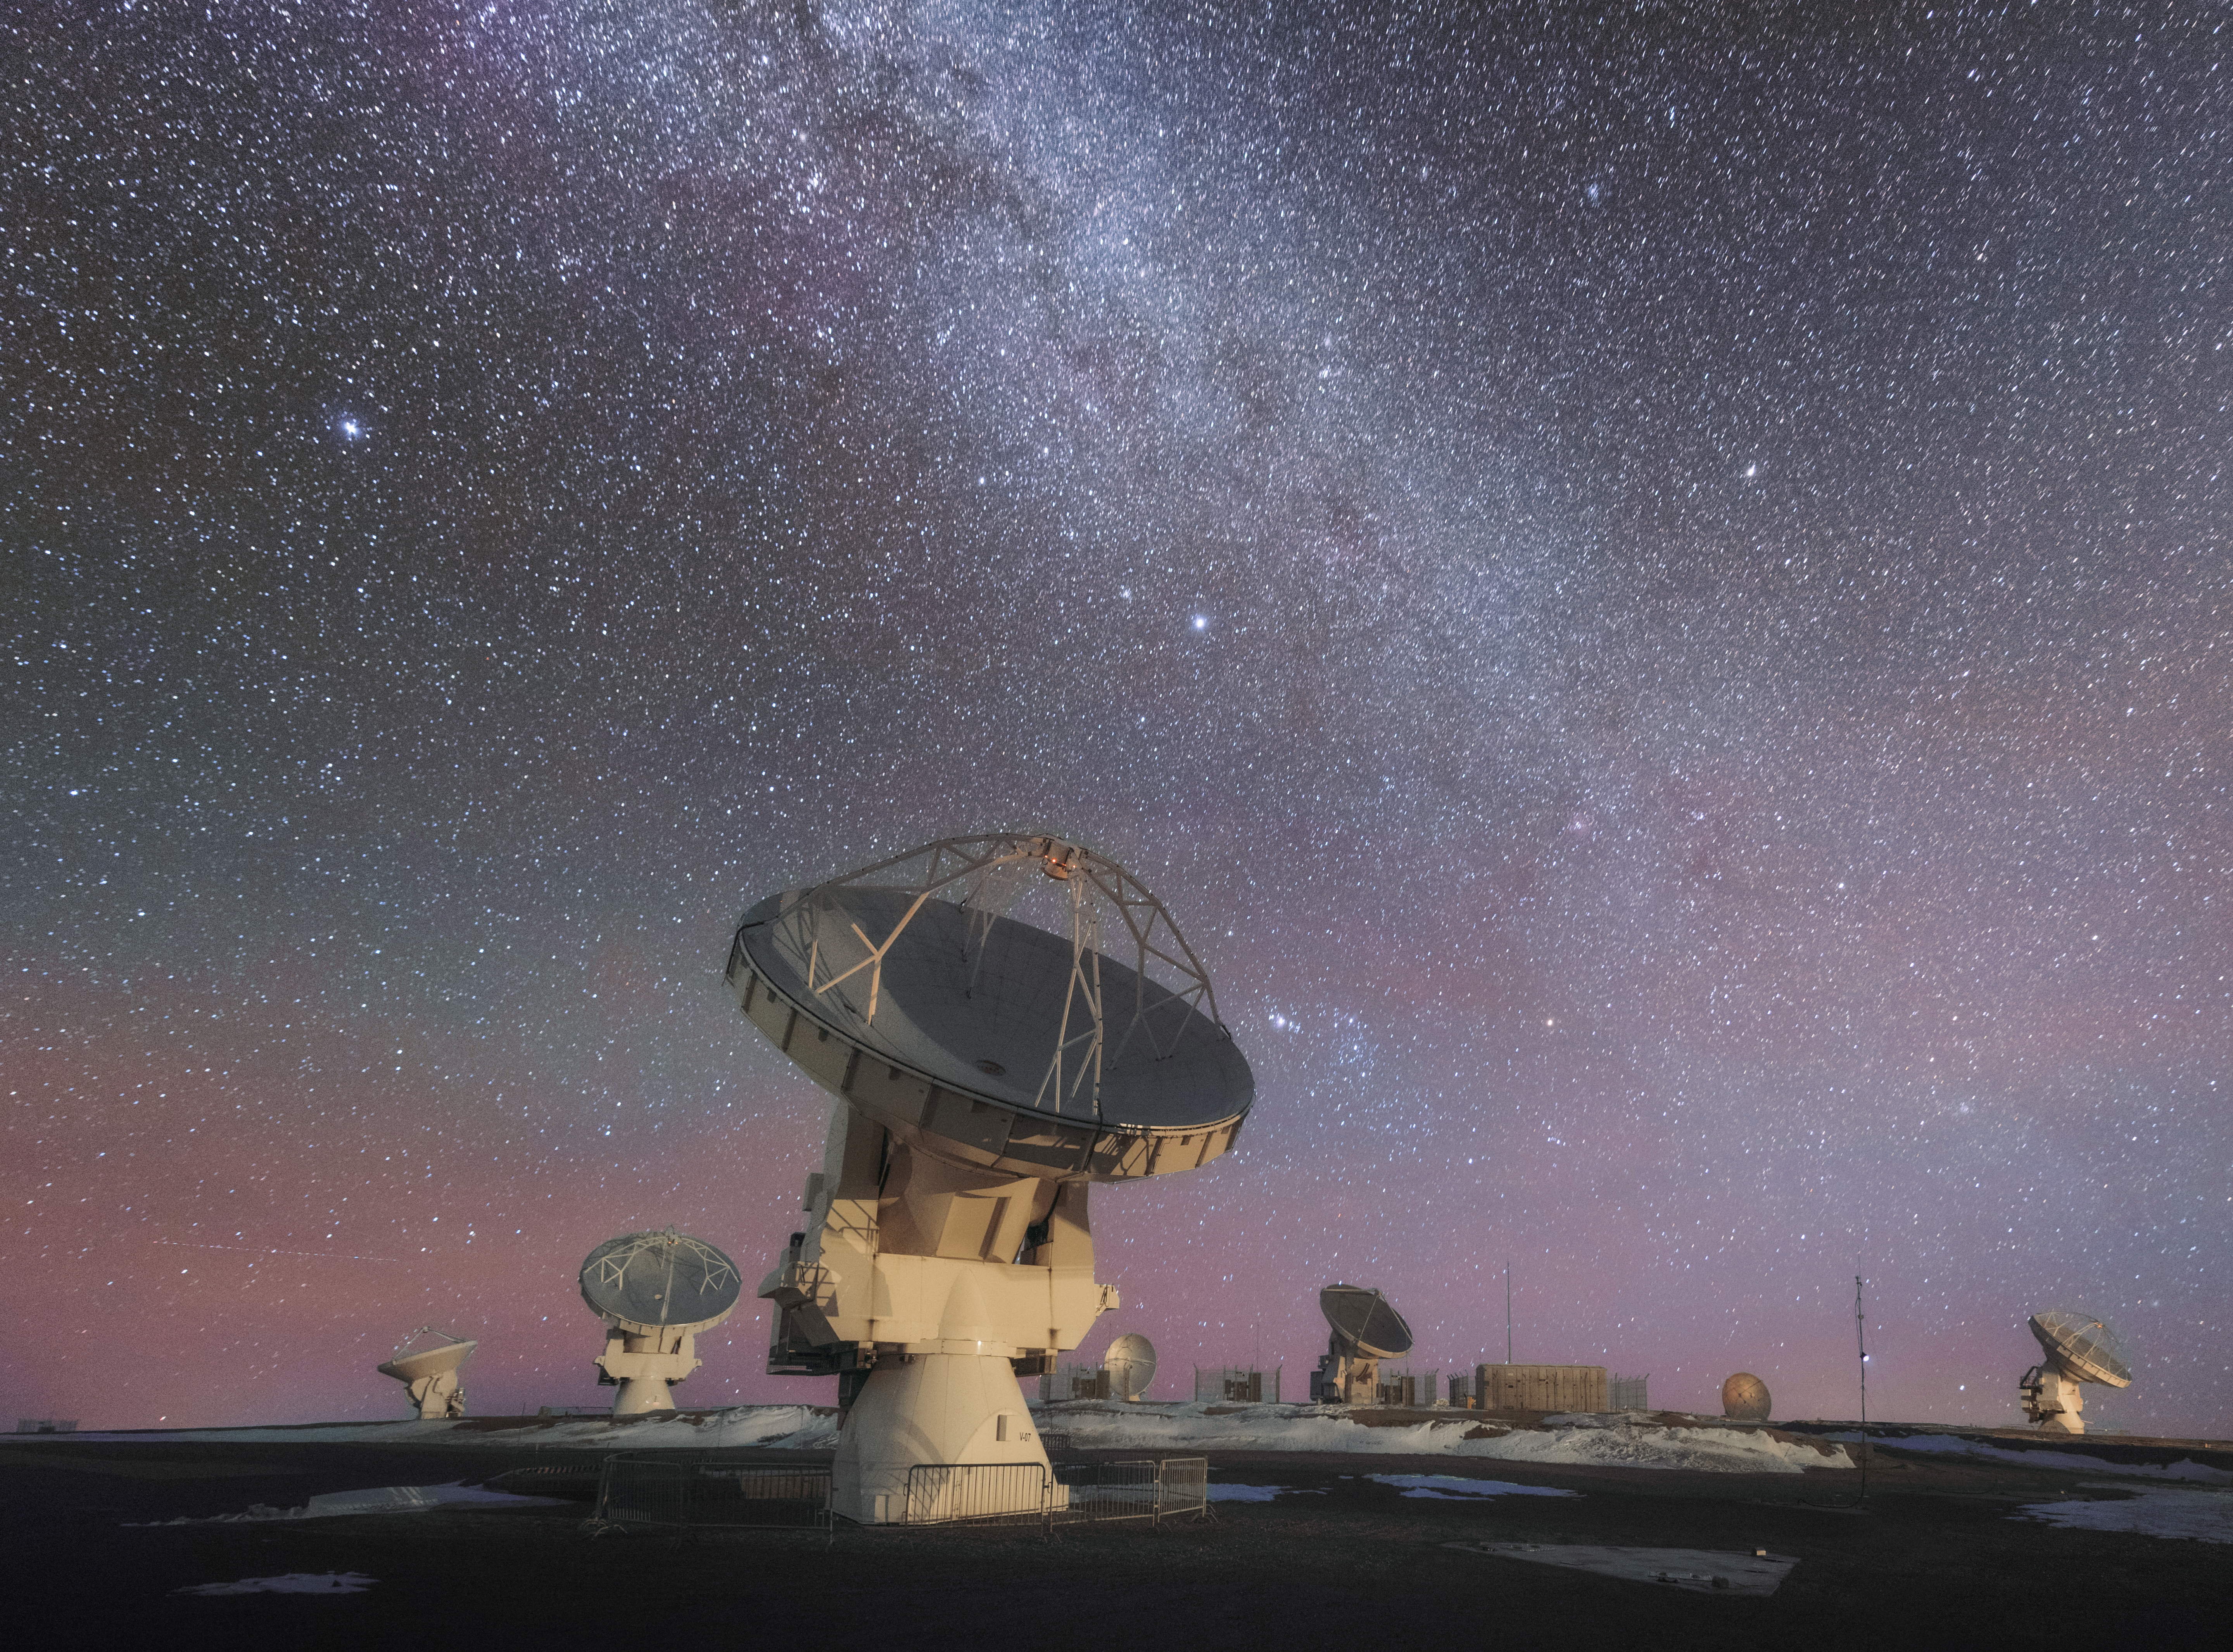

ALMA looks to the night sky

This photo shows ALMA hard at work in the Atacama desert, looking up at the Nights Sky. ALMA is the most powerful telescope for observing the cool Universe — molecular gas and dust as well the distant Universe. ALMA is studying the building blocks of stars, planetary systems, galaxies and life itself.

Credit: D. Kordan/ESO